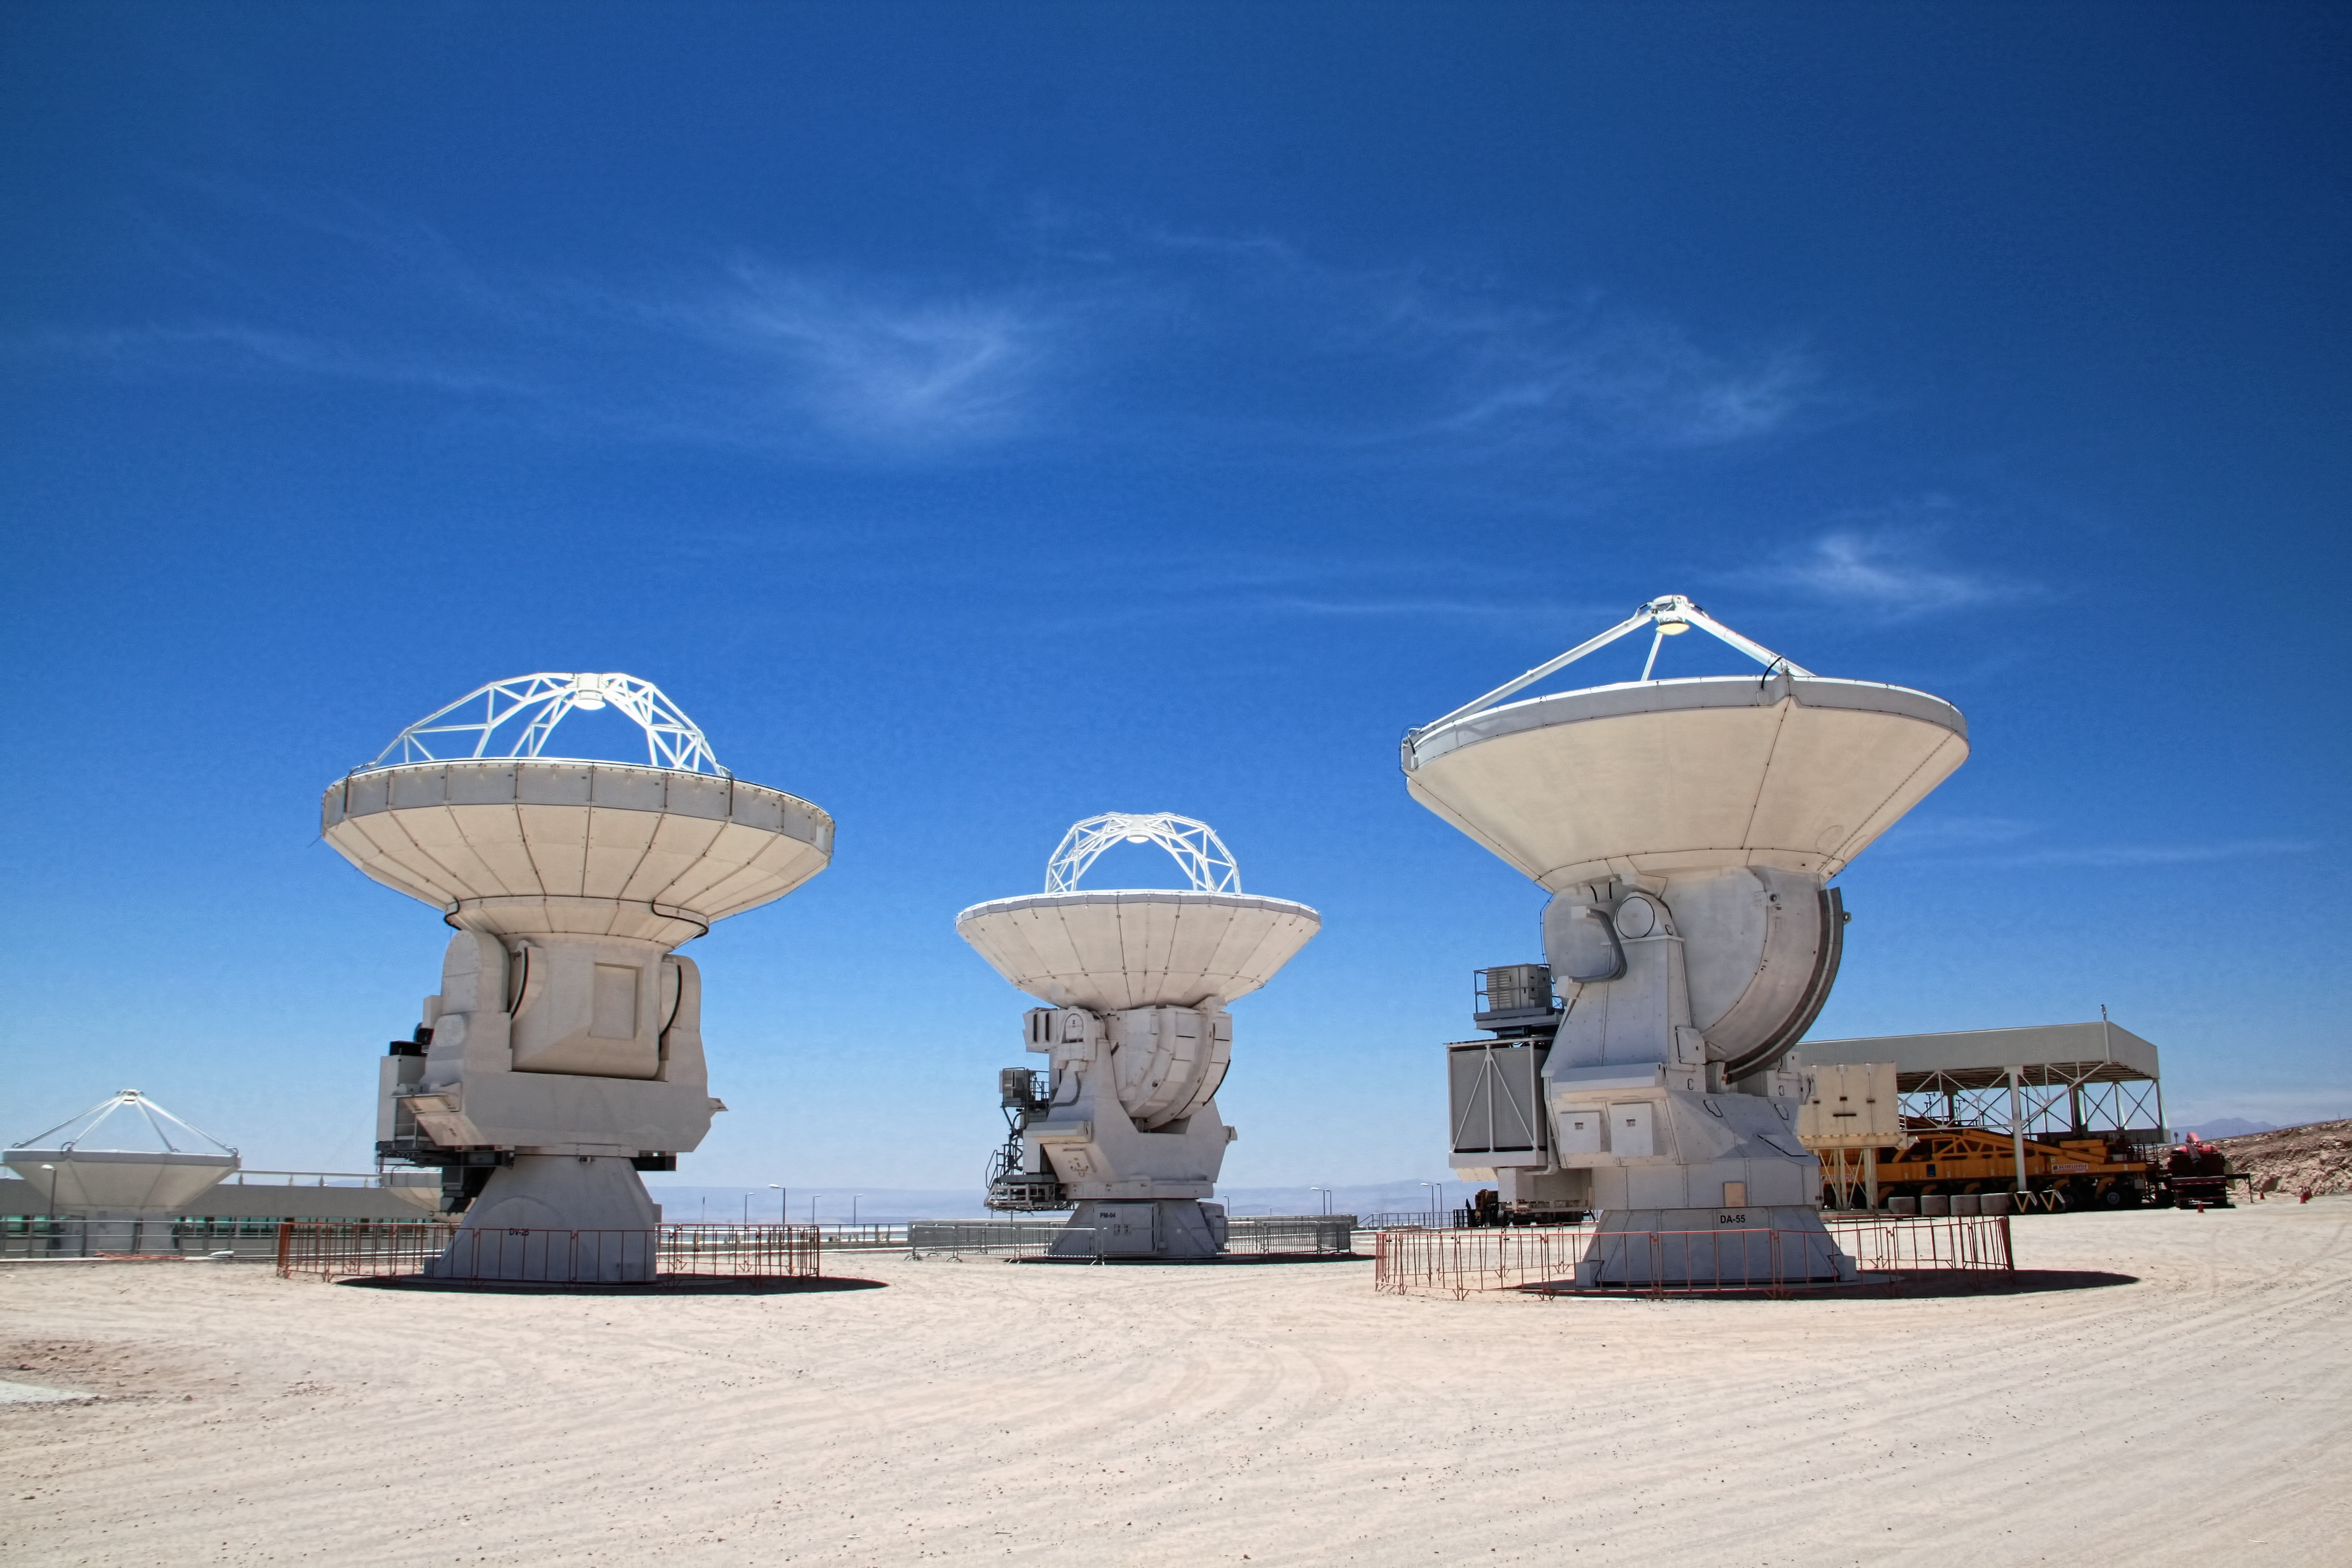

ALMA antennas

Atacama Large Millimeter/Submillimeter Array (ALMA) Telescope in Chile.

Credit: ESO